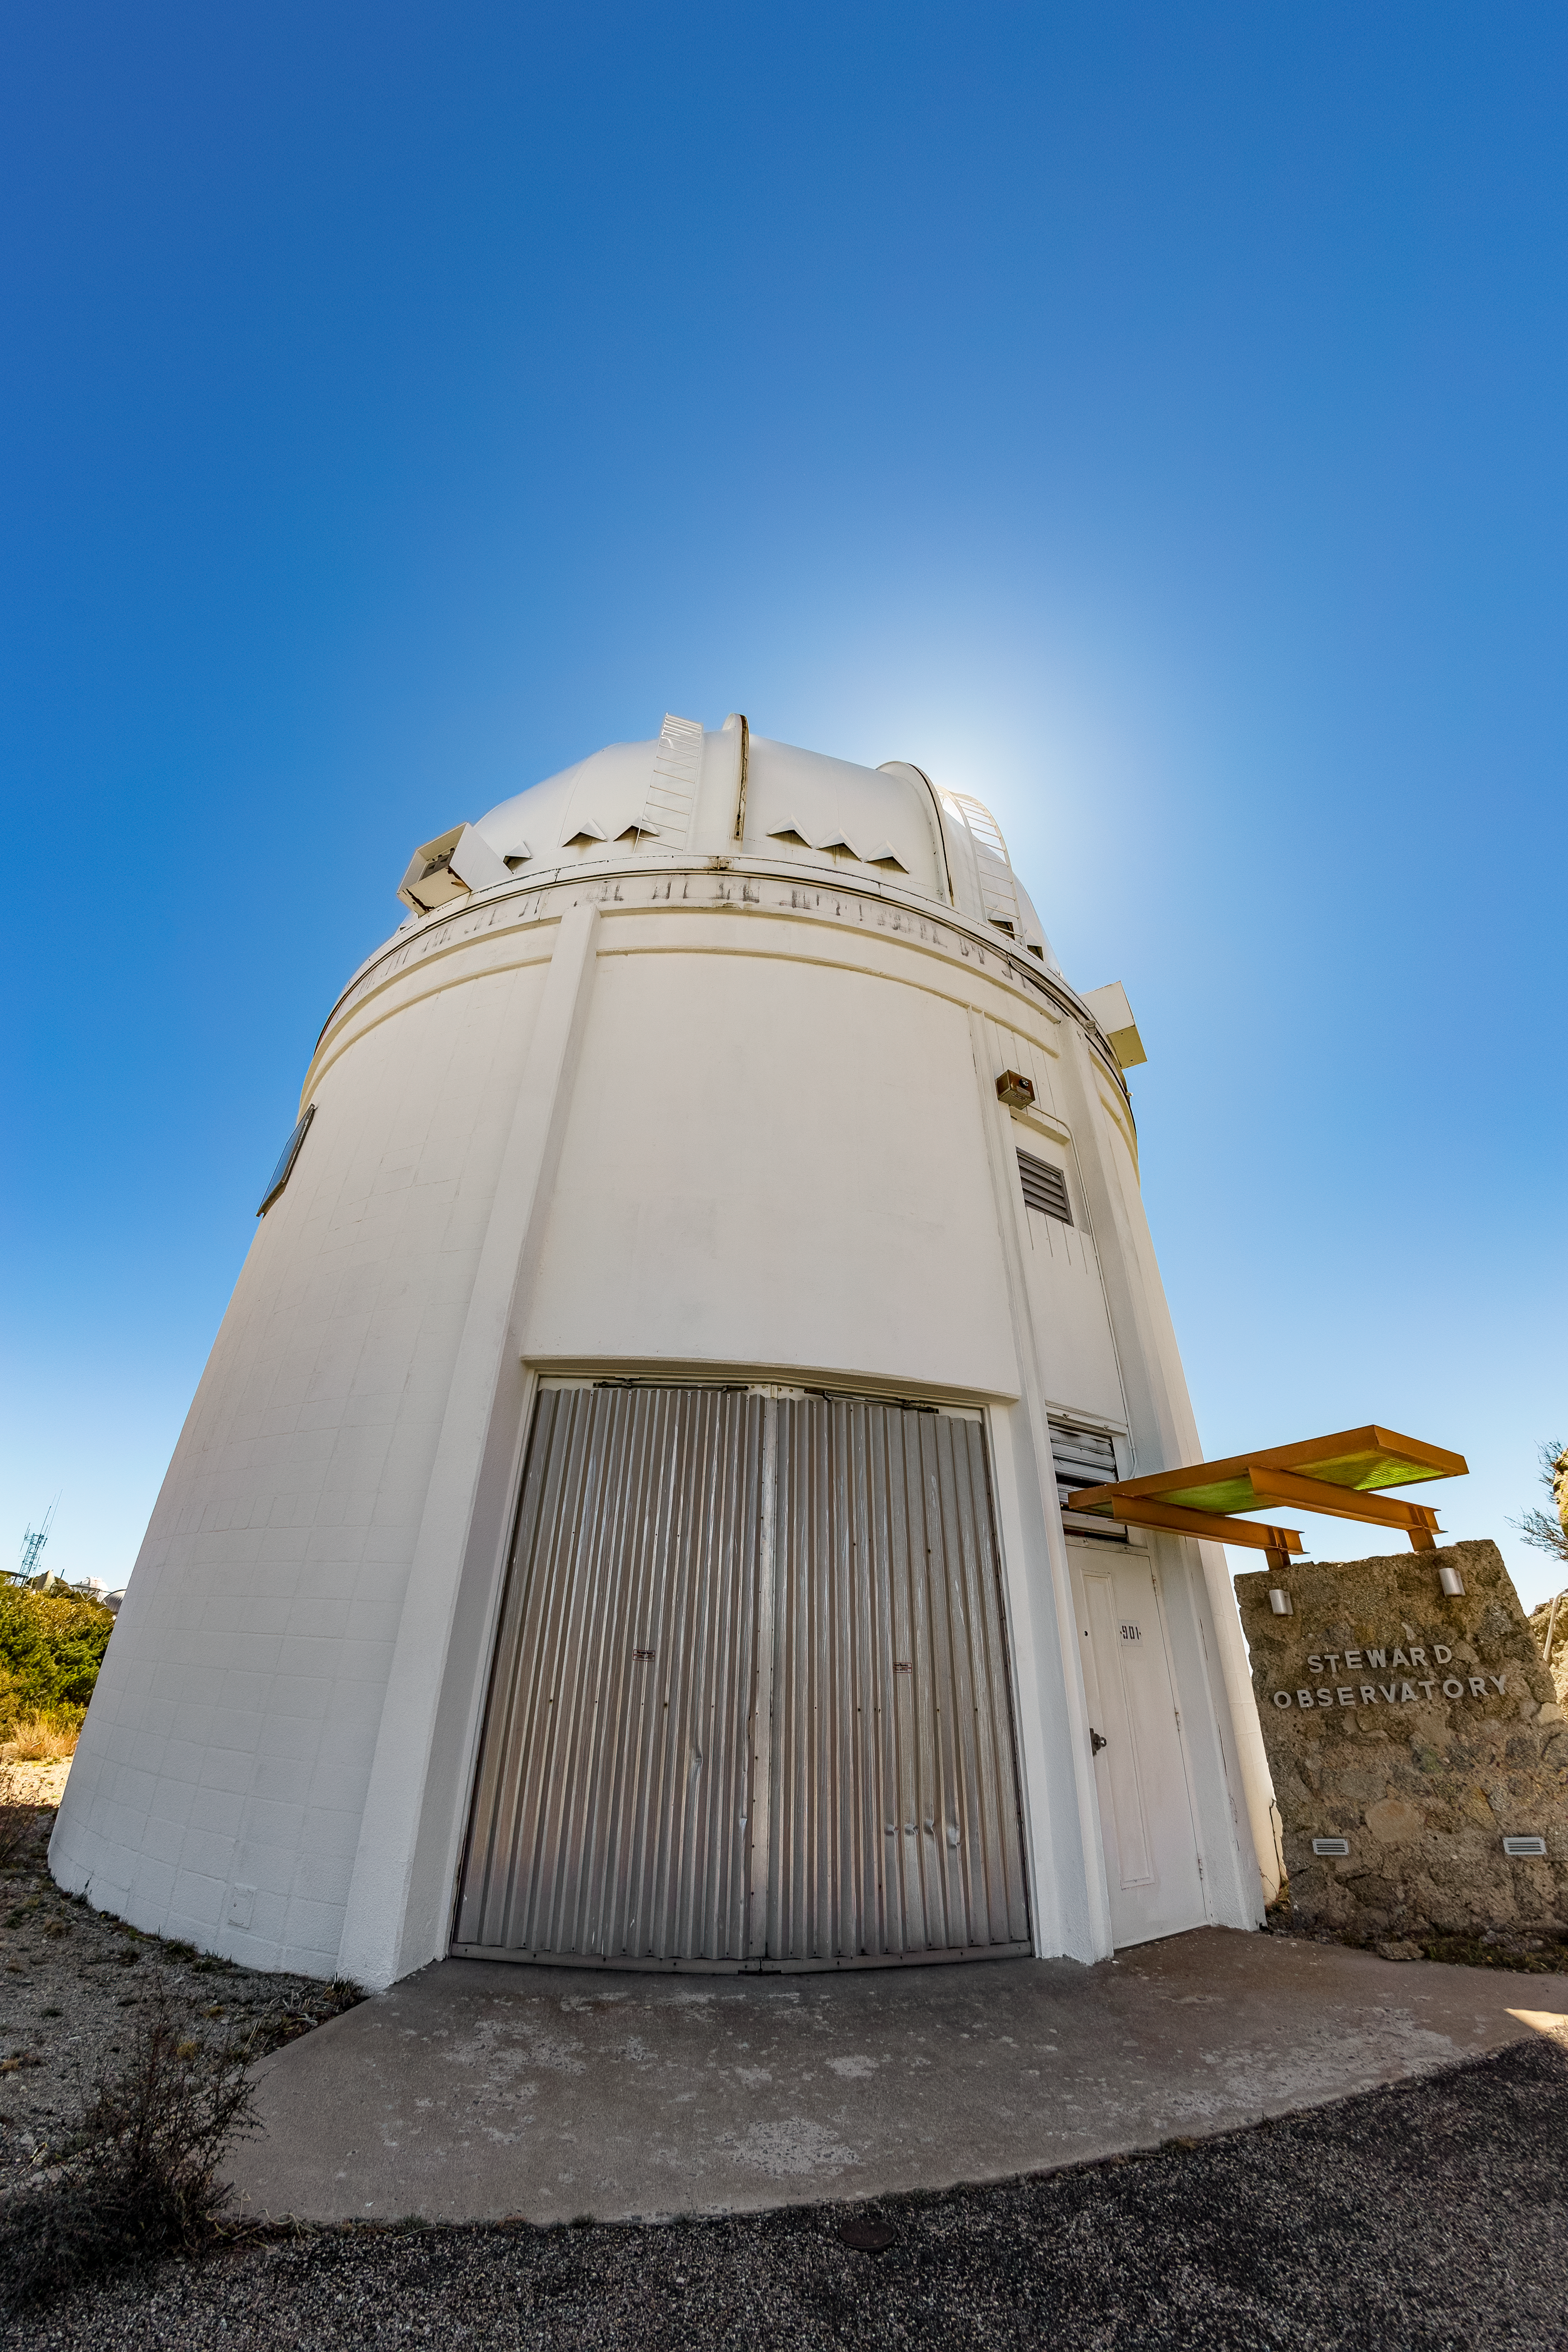

UA 0.9-meter Spacewatch Telescope

The UA 0.9-meter Spacewatch Telescope viewed from below on Kitt Peak National Observatory in Arizona.

Credit: KPNO/NOIRLab/NSF/AURA/T. Matsopoulos